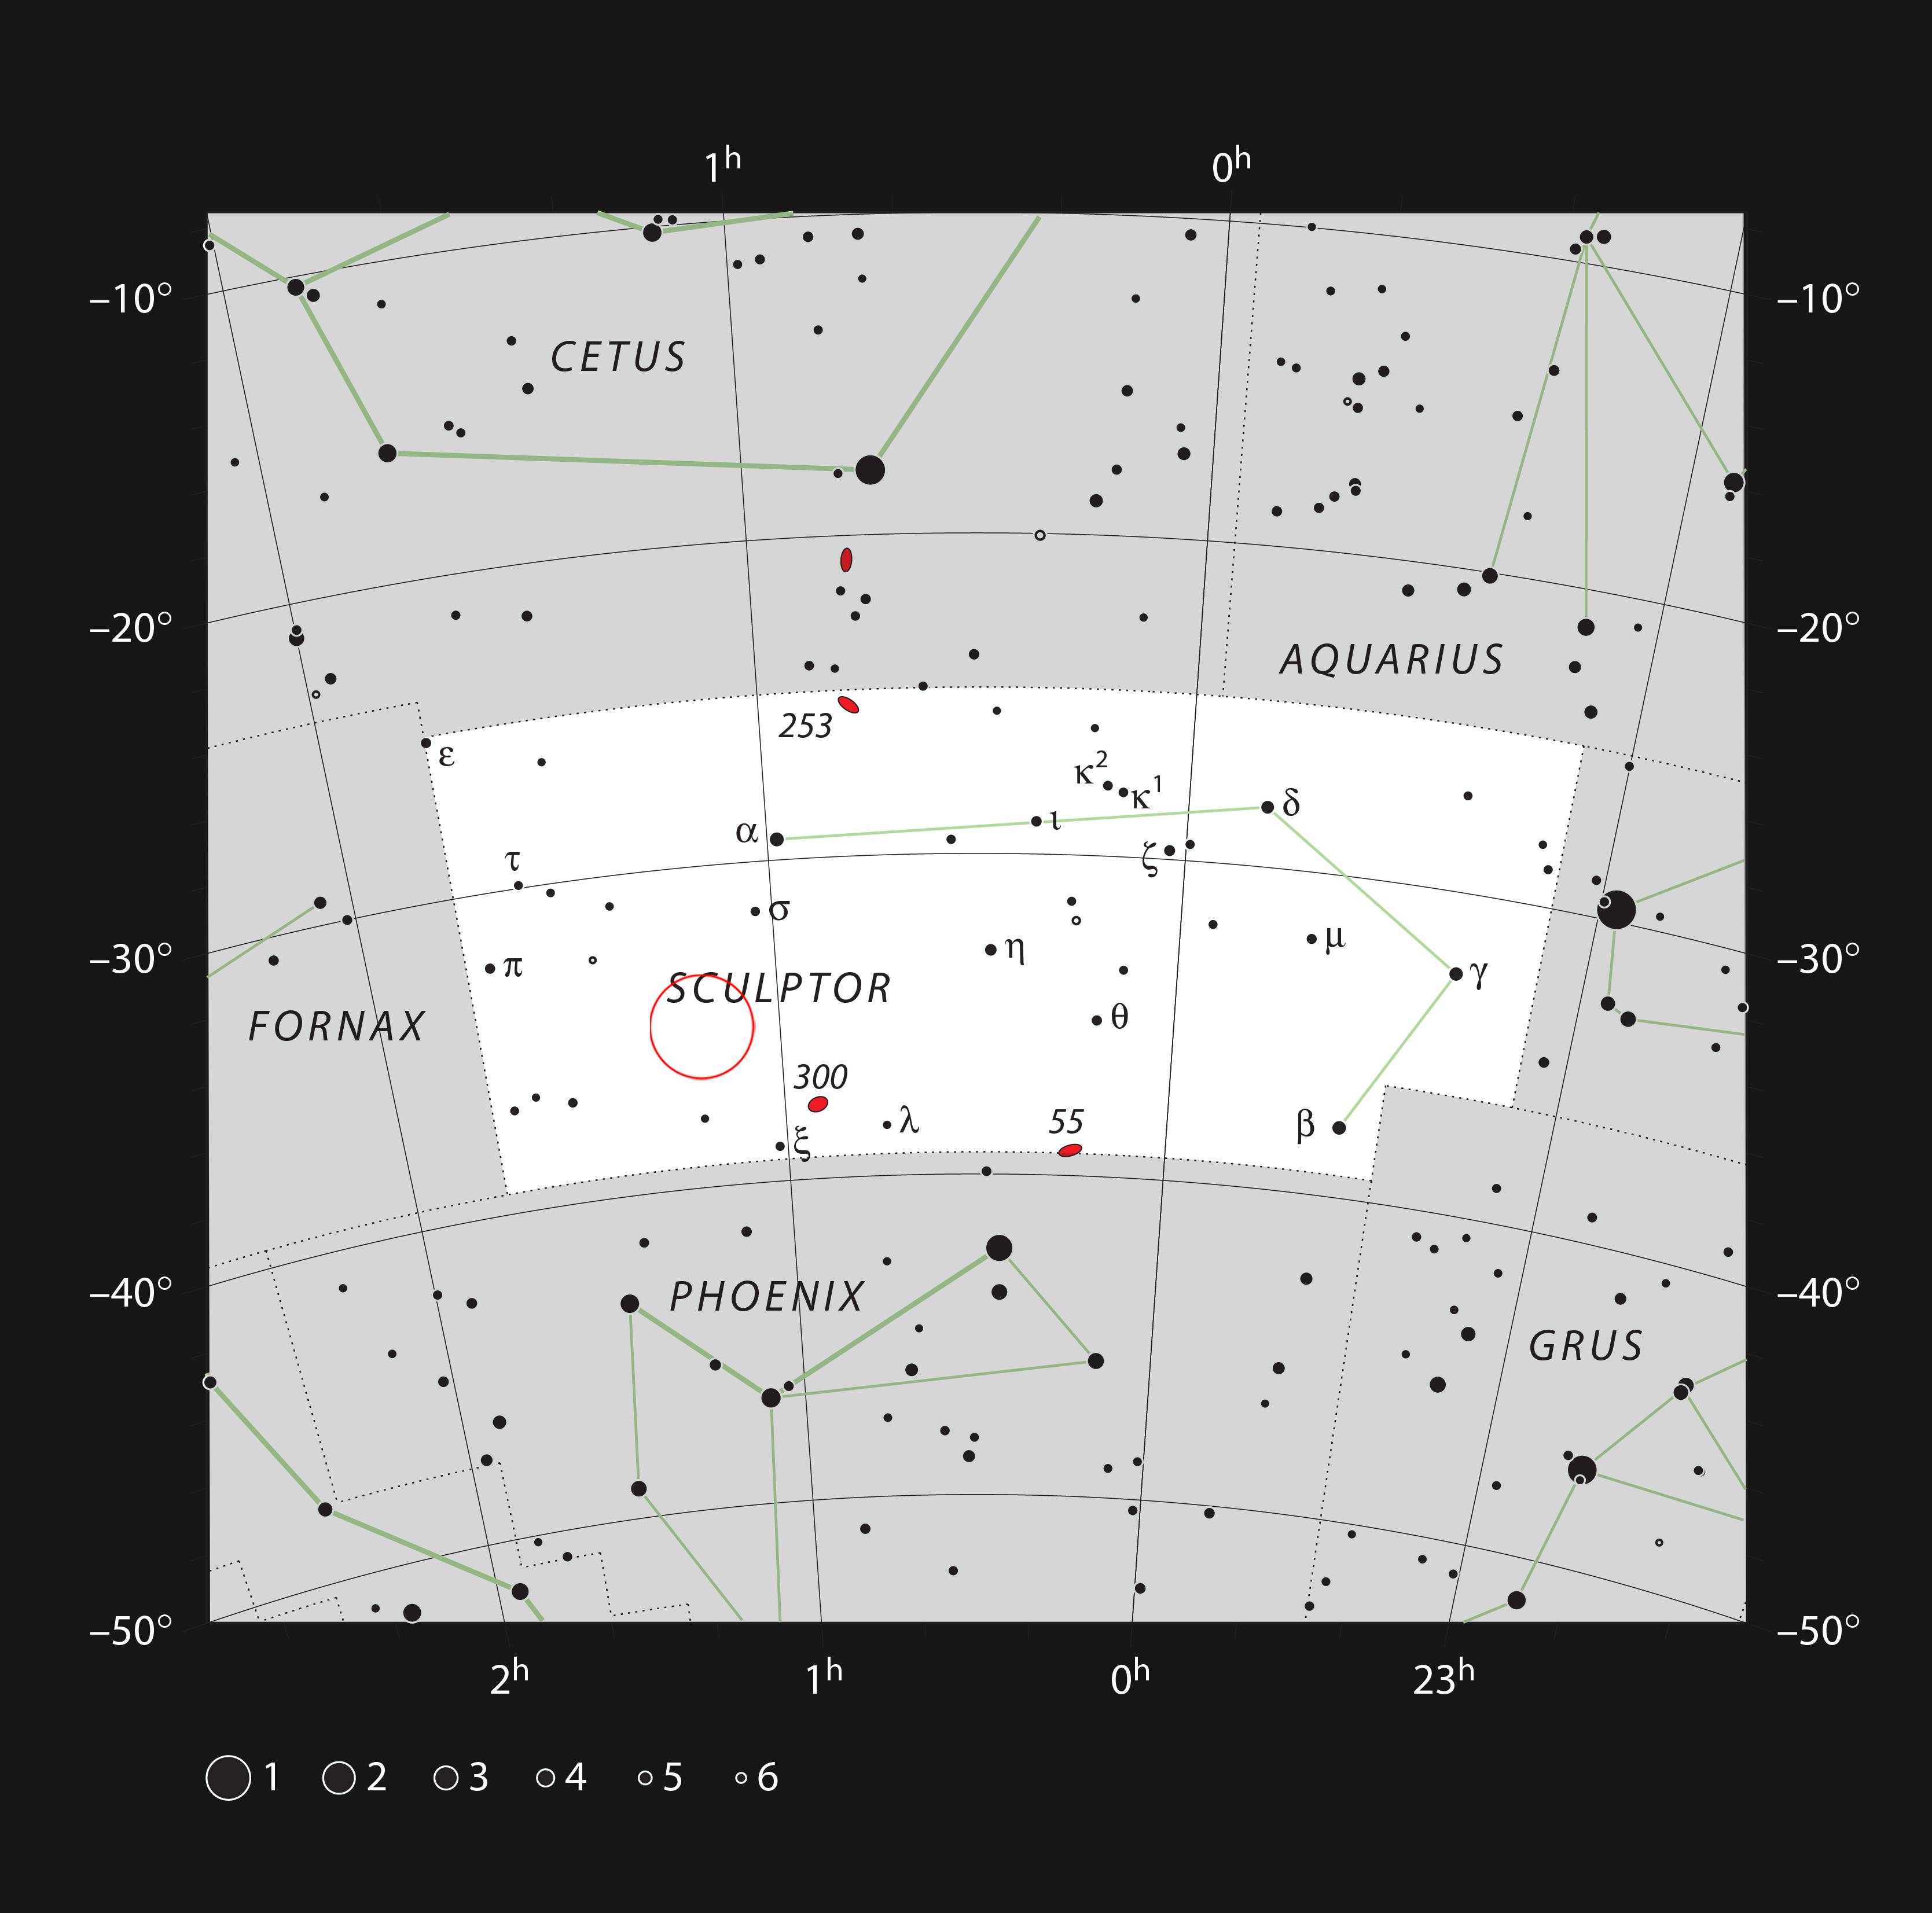

The location of the quasar HE 0109-3518

This chart shows the location of the quasar HE0109-3518 in the constellation of Sculptor. This map shows most of the stars visible to the unaided eye under good conditions, and the location of the quasar itself is marked with a red circle.

Credit: ESO, IAU and Sky & Telescope